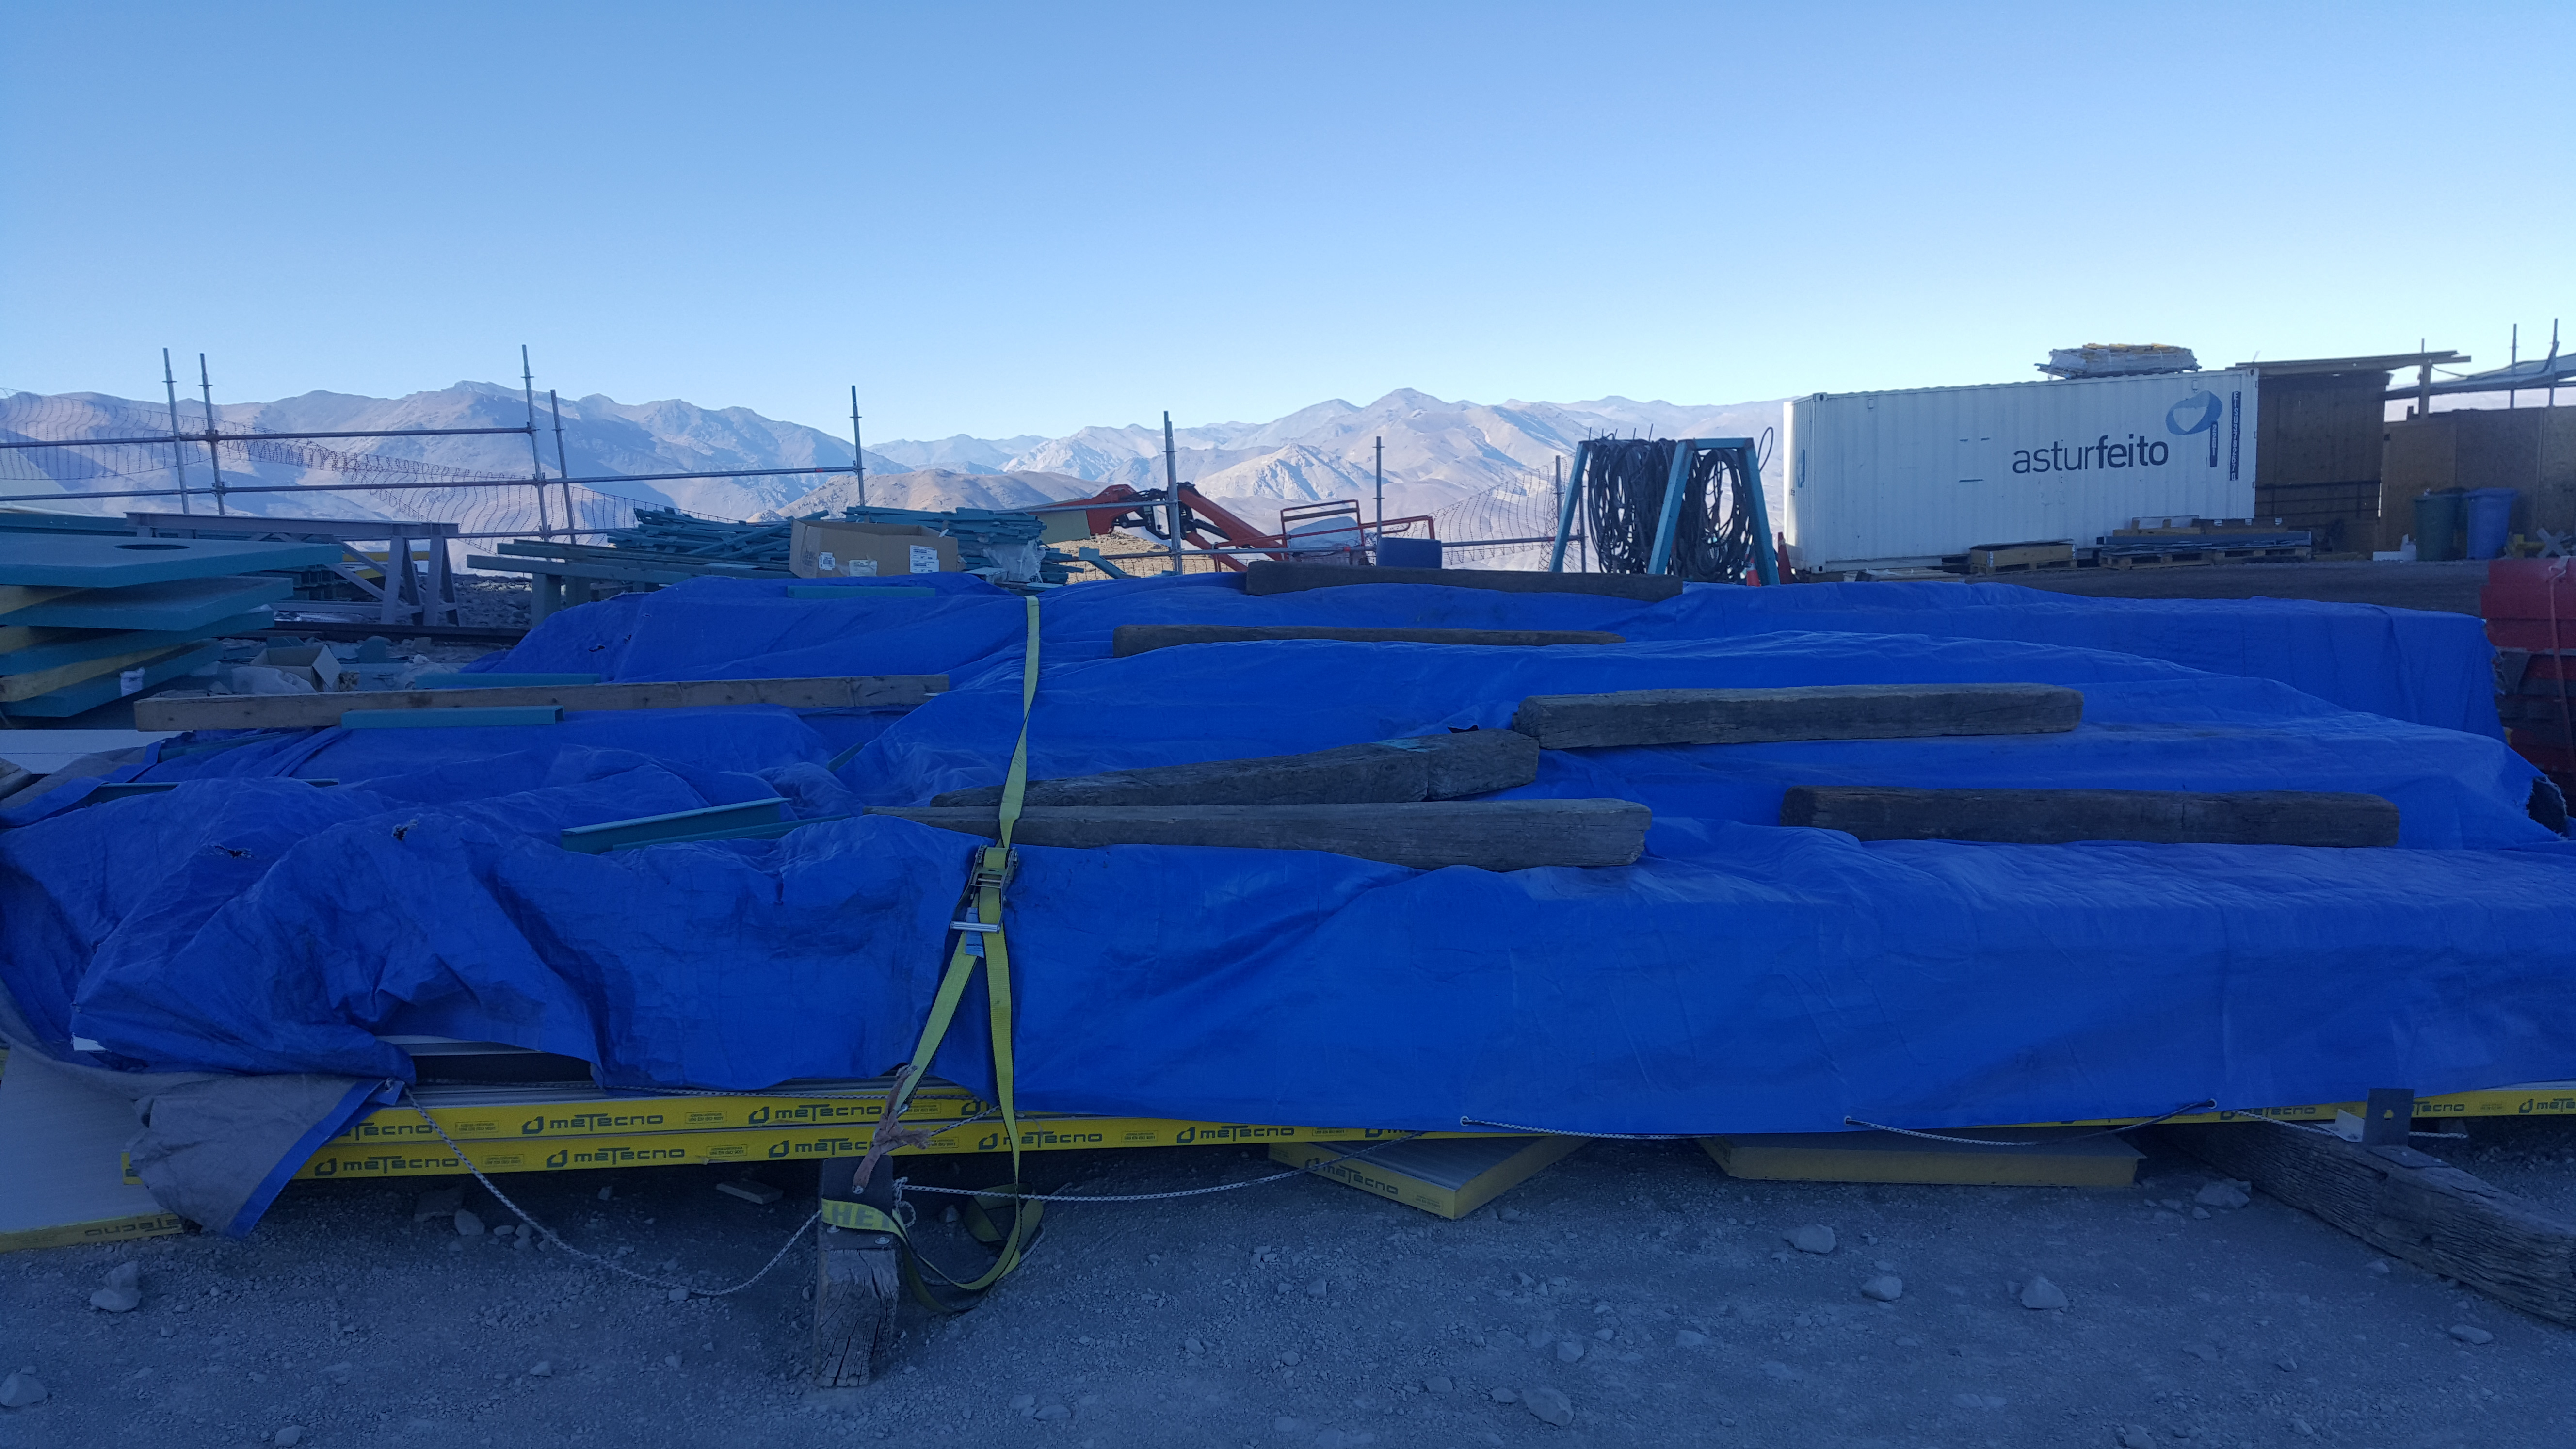

Summit Inspection May 26, 2020

A regular inspection of the Cerro Pachón construction site took place on May 26th. This visit included more work on the Dome and a detailed inspection of Telescope Mount Assembly (TMA) stored materials, as requested by TMA vendor Asturfeito.

Credit: Rubin Observatory/NSF/AURA